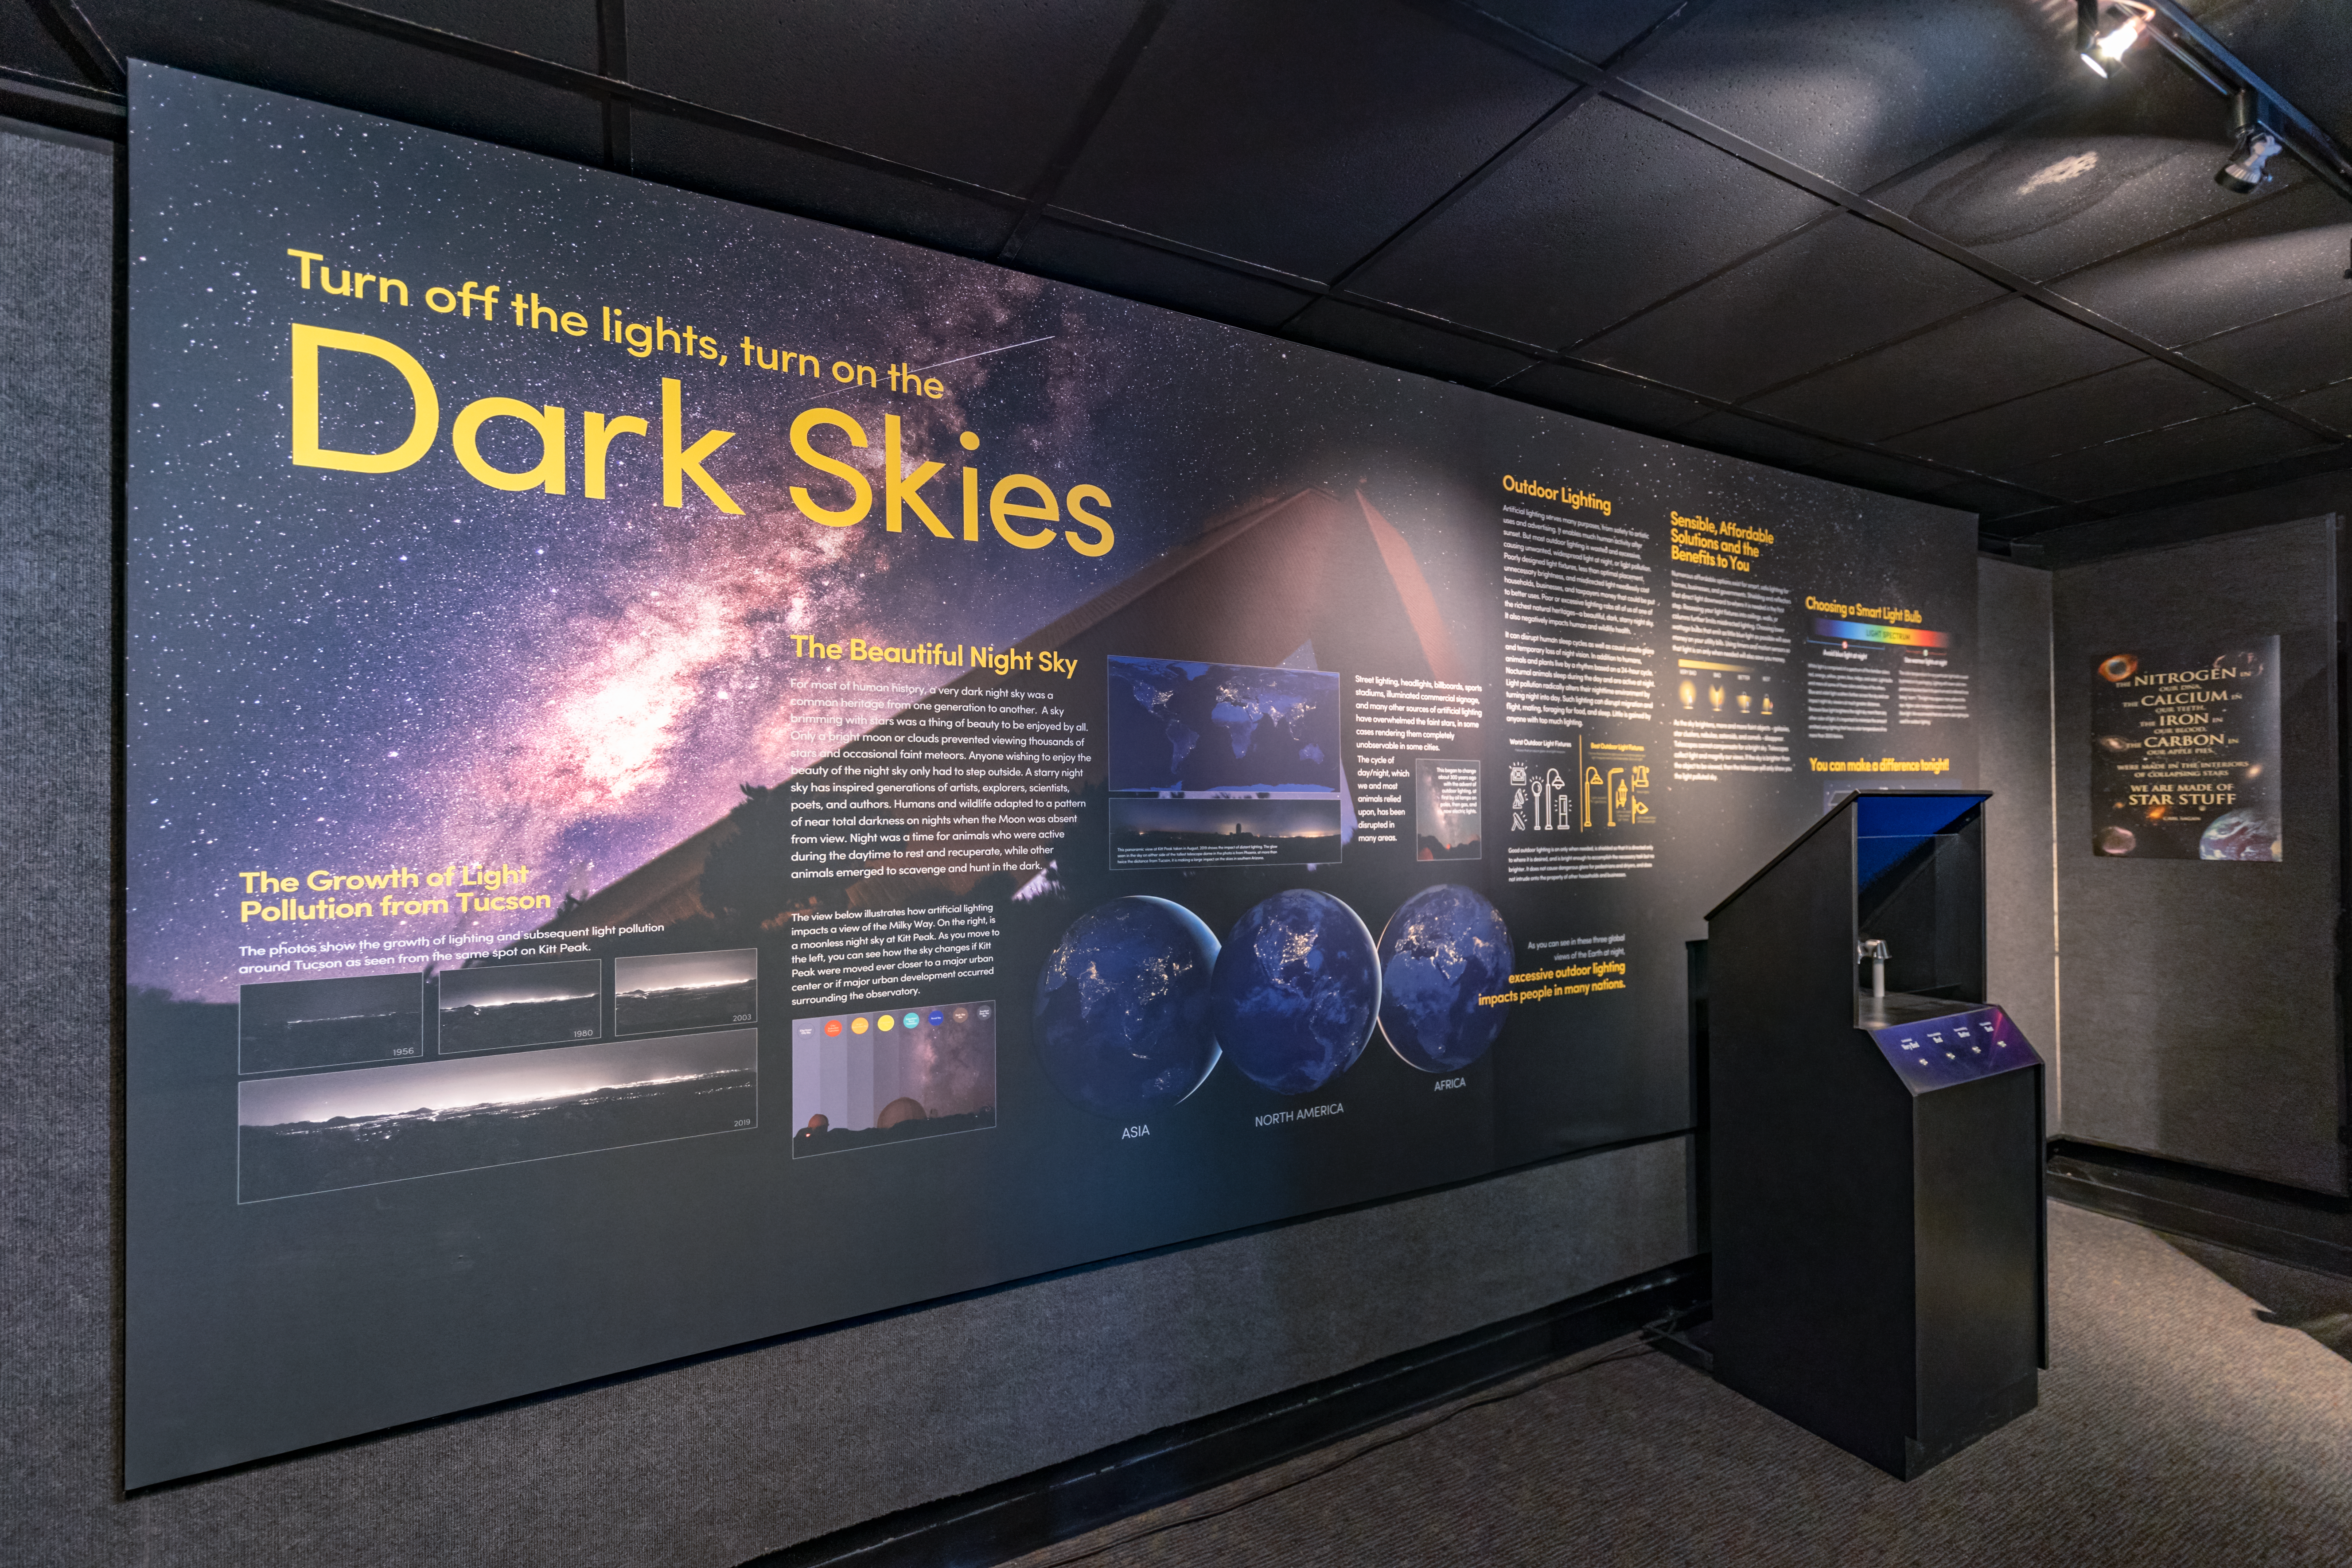

Dark Skies in KPNO Visitor Center

The Dark Skies exhibit inside the Kitt Peak National Observatory Visitor Center in Arizona.

Credit: KPNO/NOIRLab/NSF/AURA/T. Slovinský